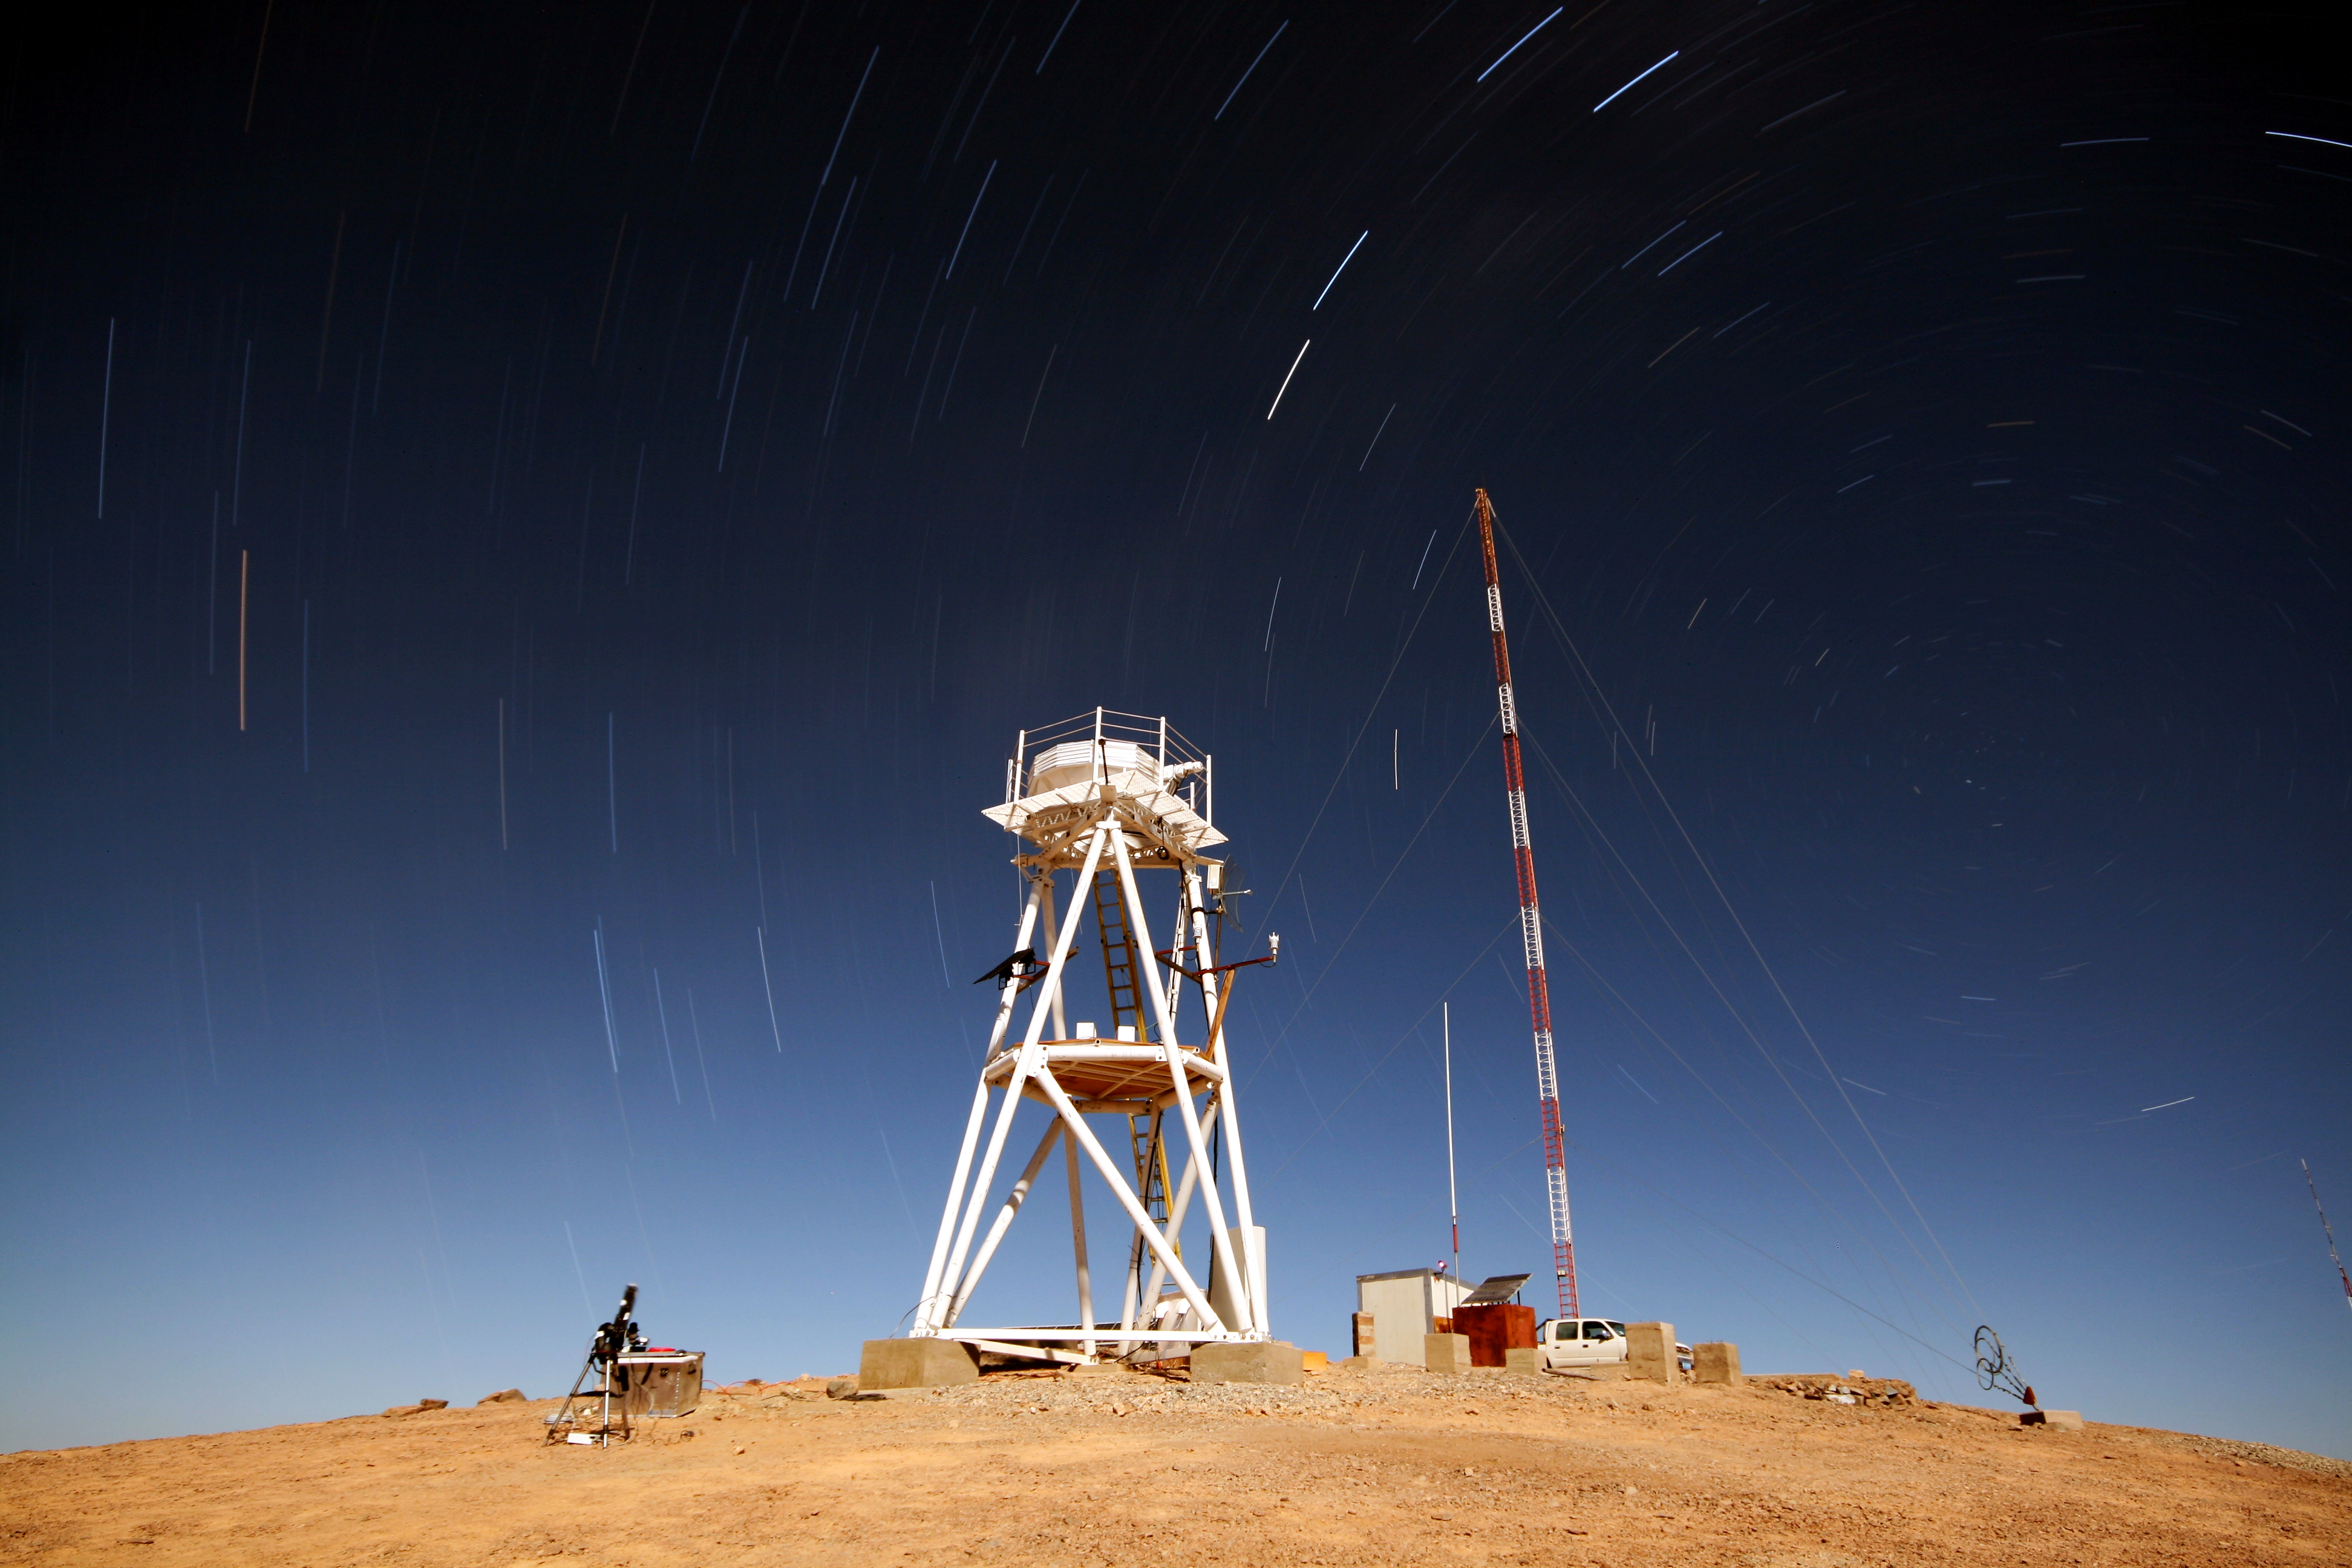

ELT site testing — Cerro Armazones / Chile

The Extremely Large Telescope (ELT) programme office has studied half a dozen potential sites for the future ELT observatory, which, with its 40-metre-class diameter, will be the world’s biggest eye on the sky. Various aspects need to be considered in the site selection process. Parameters taken into account are not restricted to ‘sky quality’, but include more general scientific aspects, as well as parameters essential for construction and operations (e.g. accessibility, water and power supply, political stability etc.).

The above amazing picture shows Cerro Armazones with trailed stars in the backgound. Armazones is a site located in Chile, not very far from the ESO Paranal Observatory, home to the flagship Very Large Telescope. On the ELT Site Selection Advisory Committee's final short list for the recommended site, Armazones is also the committee’s preferred site, because it has the best balance of sky quality across all aspects and can be operated in an integrated fashion with the existing Paranal Observatory.

Credit: ESO/G. Lombardi (glphoto.it)